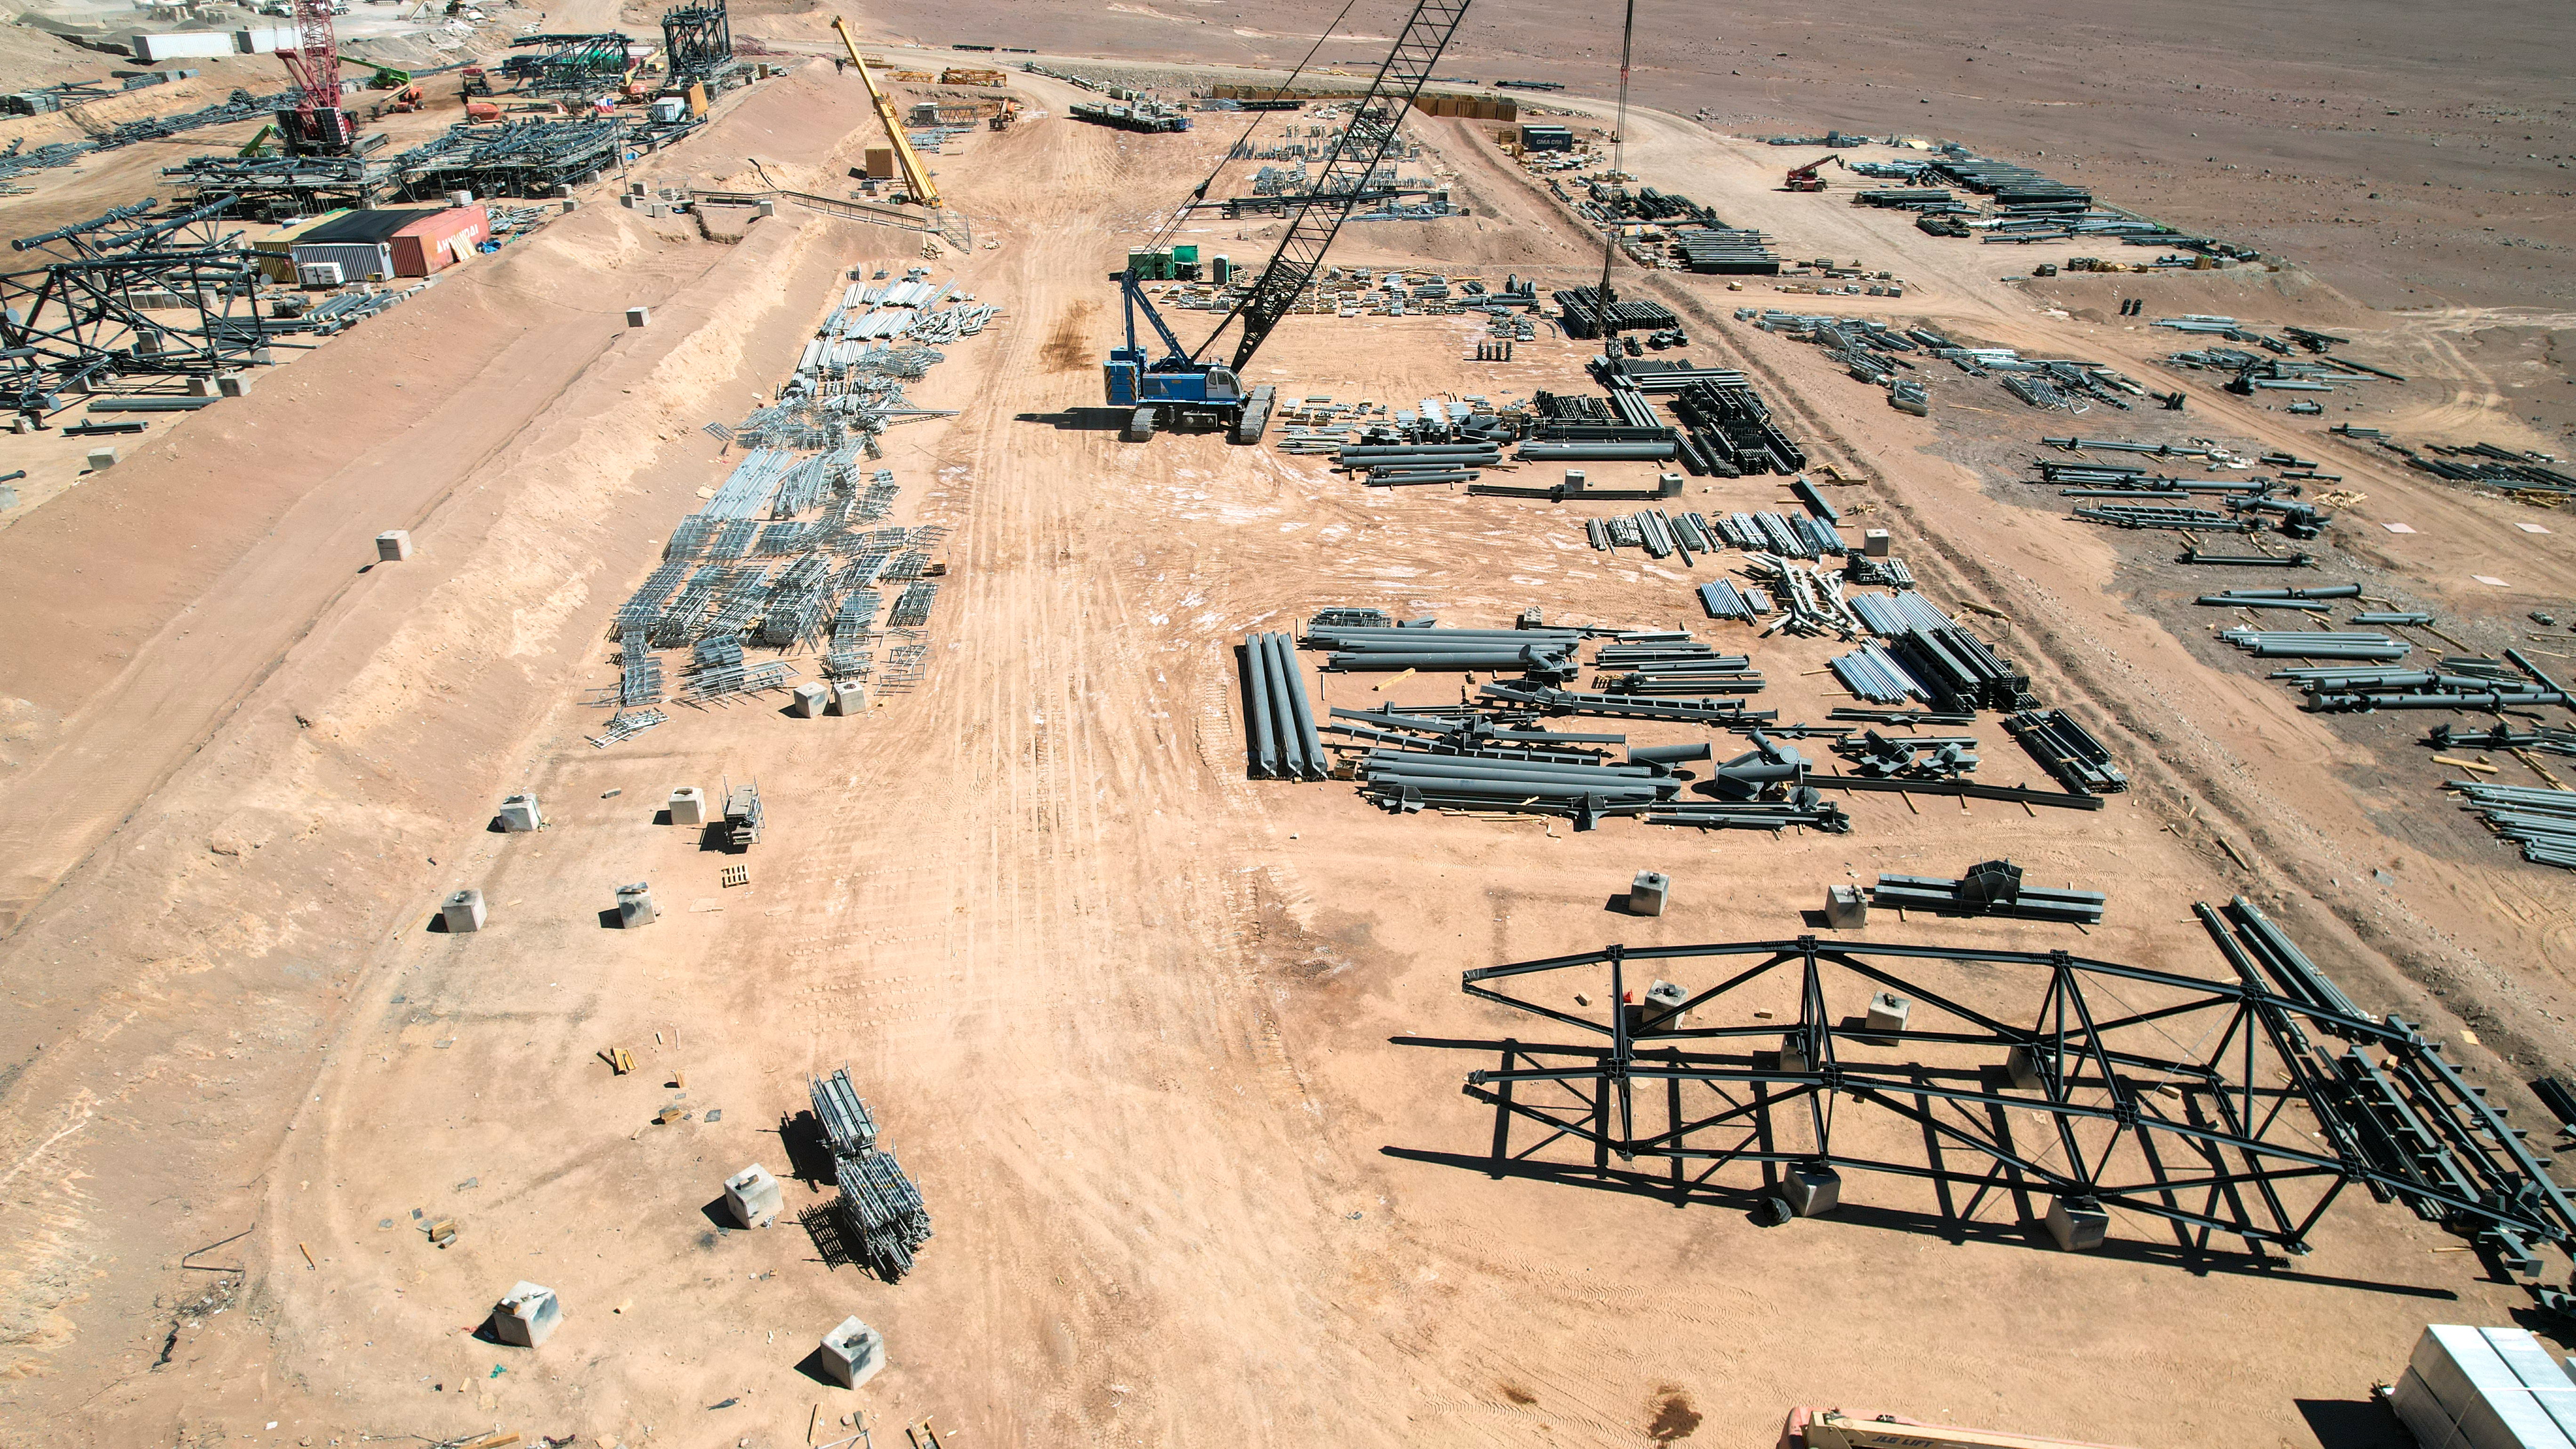

Aerial view of the ELT base camp

It might not look like much, but this image taken with a drone in September 2023 shows what is essentially the assembly line to build ESO’s Extremely Large Telescope (ELT), soon to be the world’s largest optical telescope. Parts of the steel backbone of the ELT dome are pieced together here before being transported to the platform atop Cerro Armazones using specialised transporters. Not an easy feat given that some of these pre-assembled steel blocks weigh as much as 70 tonnes!

Credit: ESO/G. Vecchia